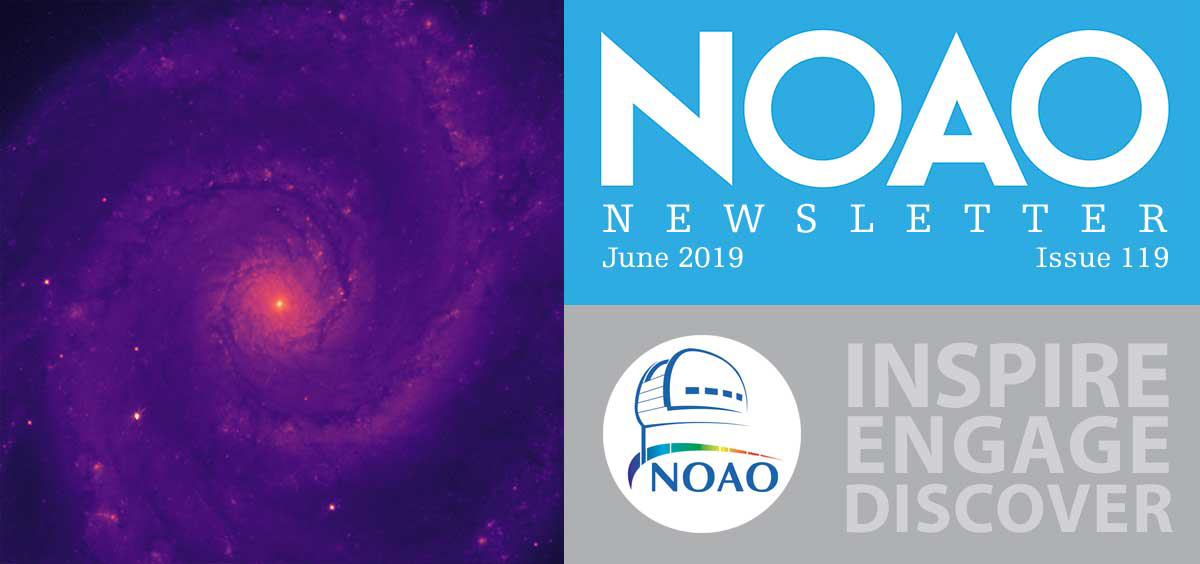

June 2019 NOAO Newsletter

The June 2019 NOAO Newsletter is online and ready to download. It contains sections on Science Highlights, Community Science & Data, System Observing, and NOAO Operations & Staff. On the Cover First Light image (of M51) with the new DESI Corrector Assembly (CA) on the Mayall 4m telescope on Kitt Peak. The CA consists of four ~1m diameter lenses and a two-element atmospheric dispersion corrector, as well as the hexapod, used for fine-motion and focus control of the CA. The image was made with the Commissioning Instrument, composed of five CCD cameras temporarily installed in the DESI focal plane.

Credit: DESI Collaboration